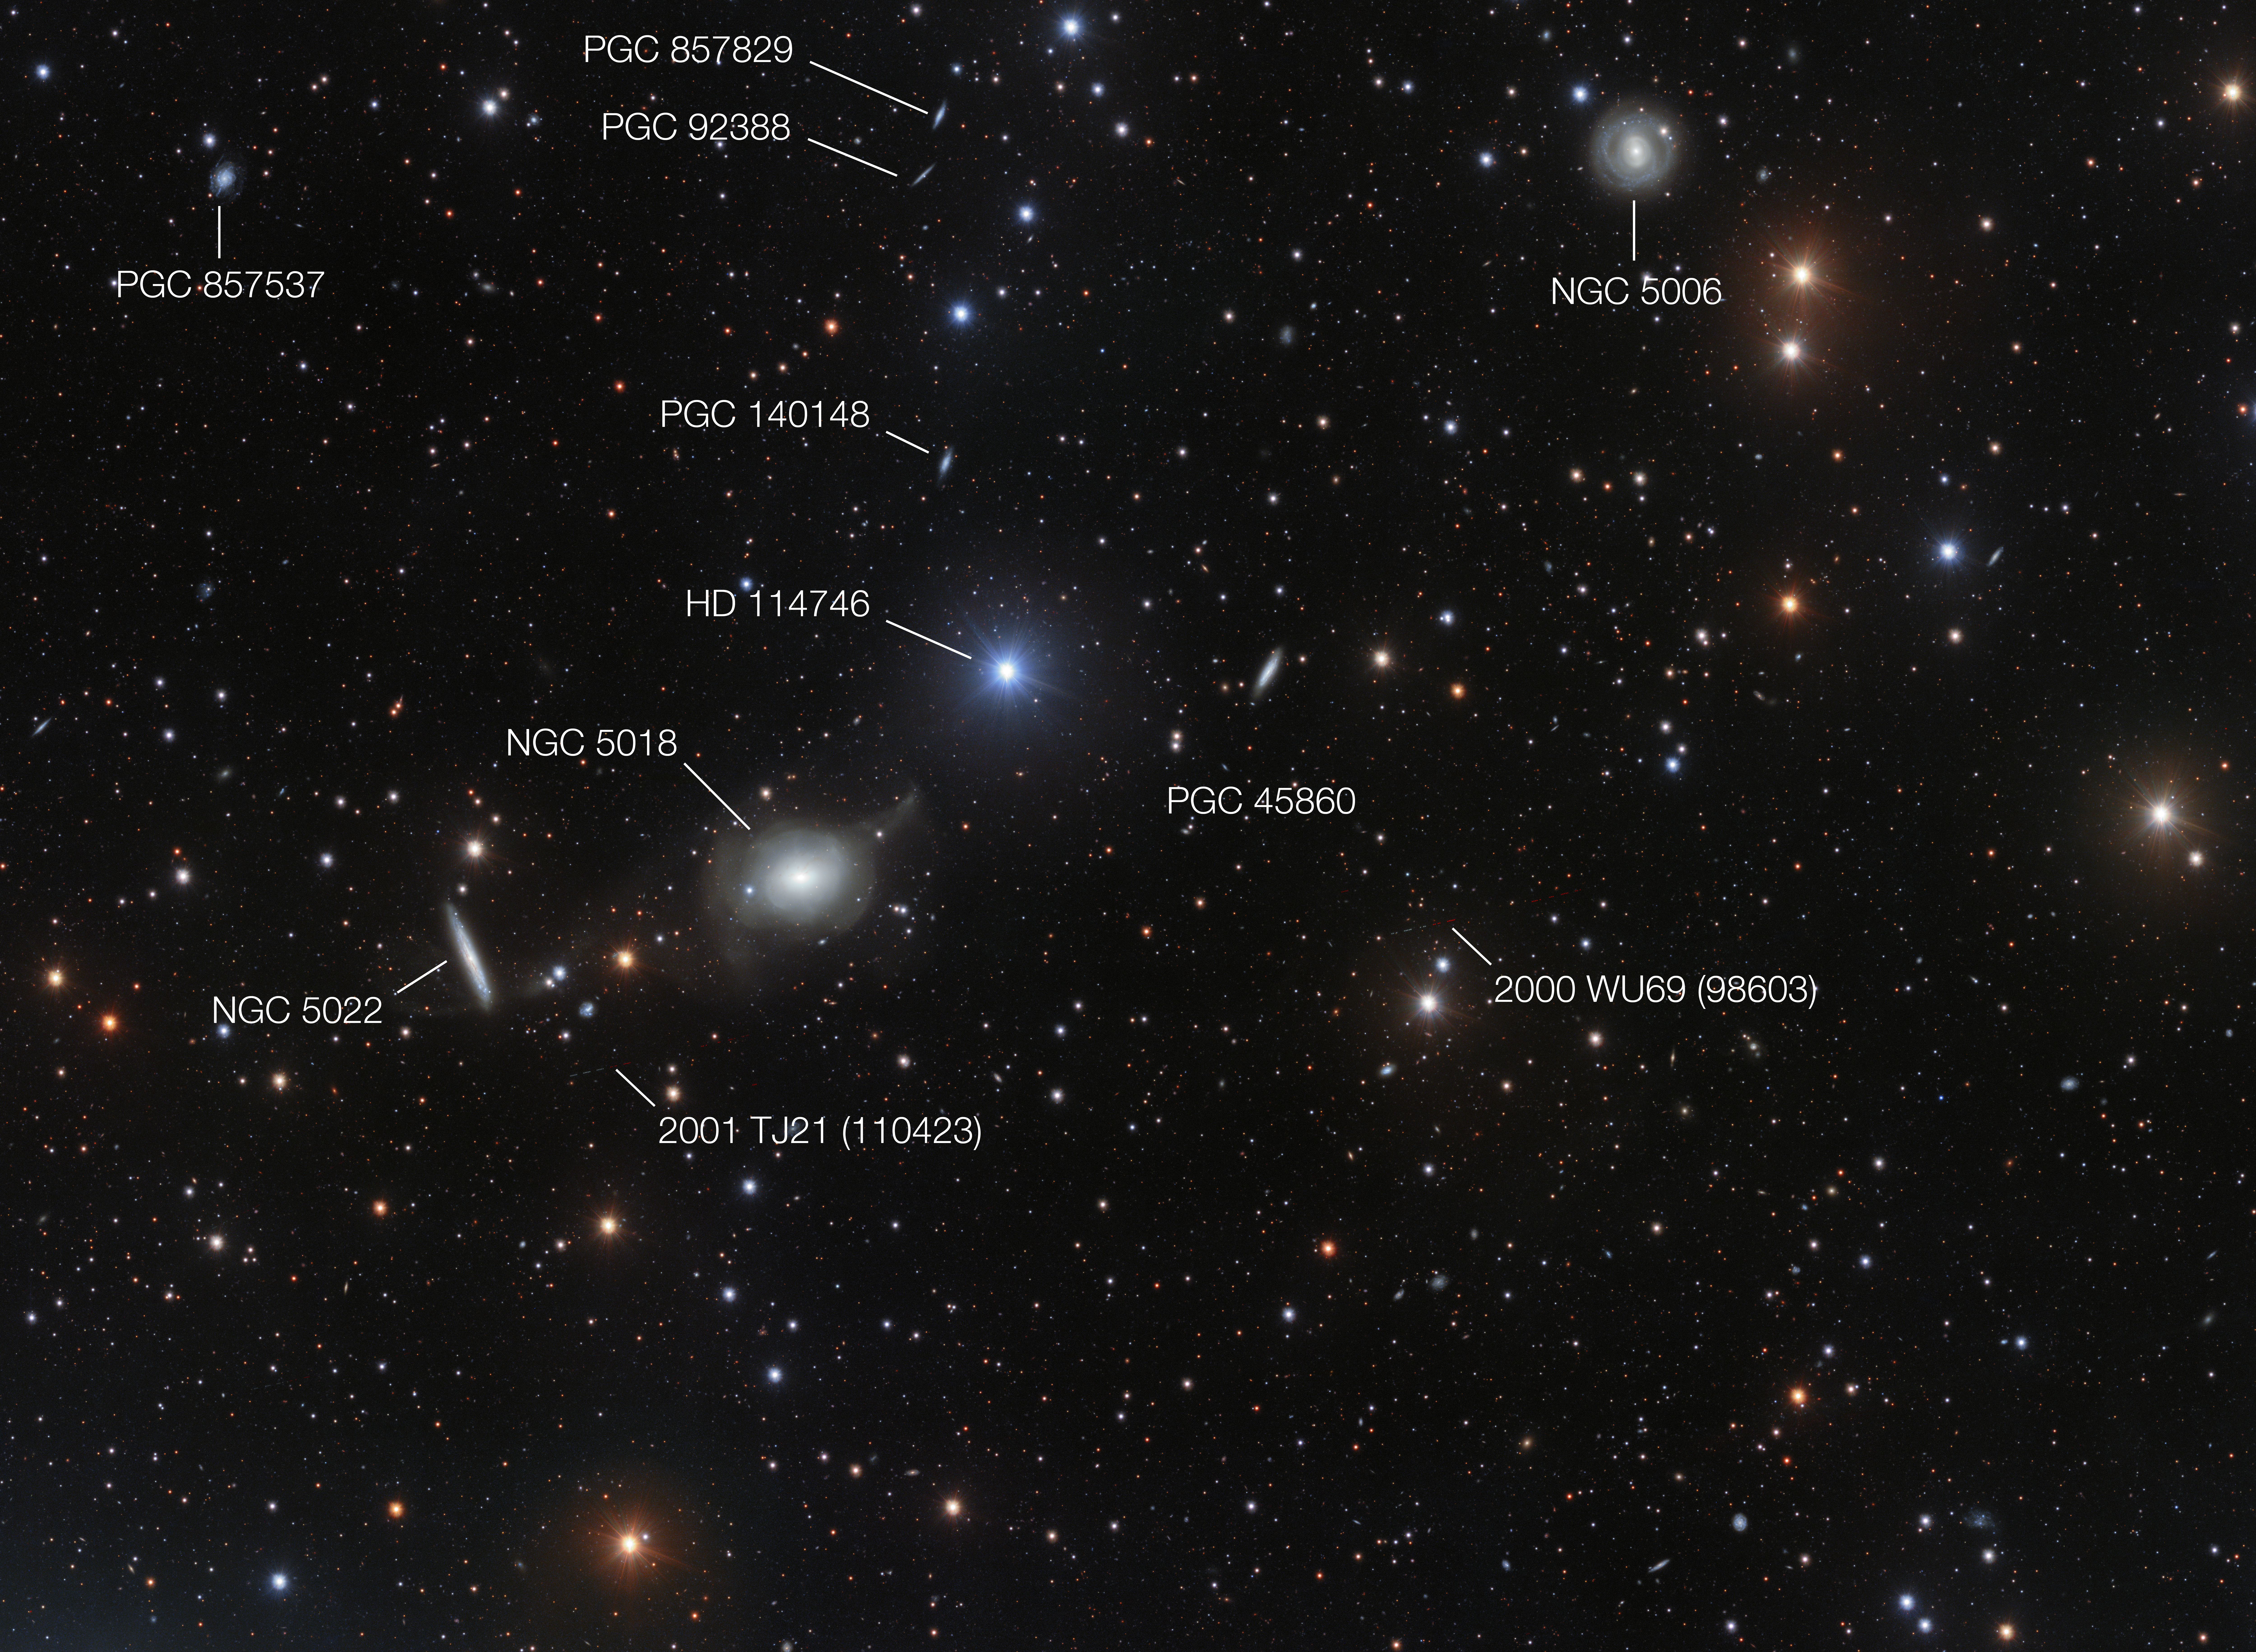

Annotated view of the sky surrounding NGC 5018

This annotated view of the surroundings of the elliptical galaxy NGC 5018 shows many of its neighbours. It also reveals a few asteroids that were captured by chance during the deep exposures needed to reveal the delicate streams of stars between the galaxies.

Credit: ESO/Spavone et al.